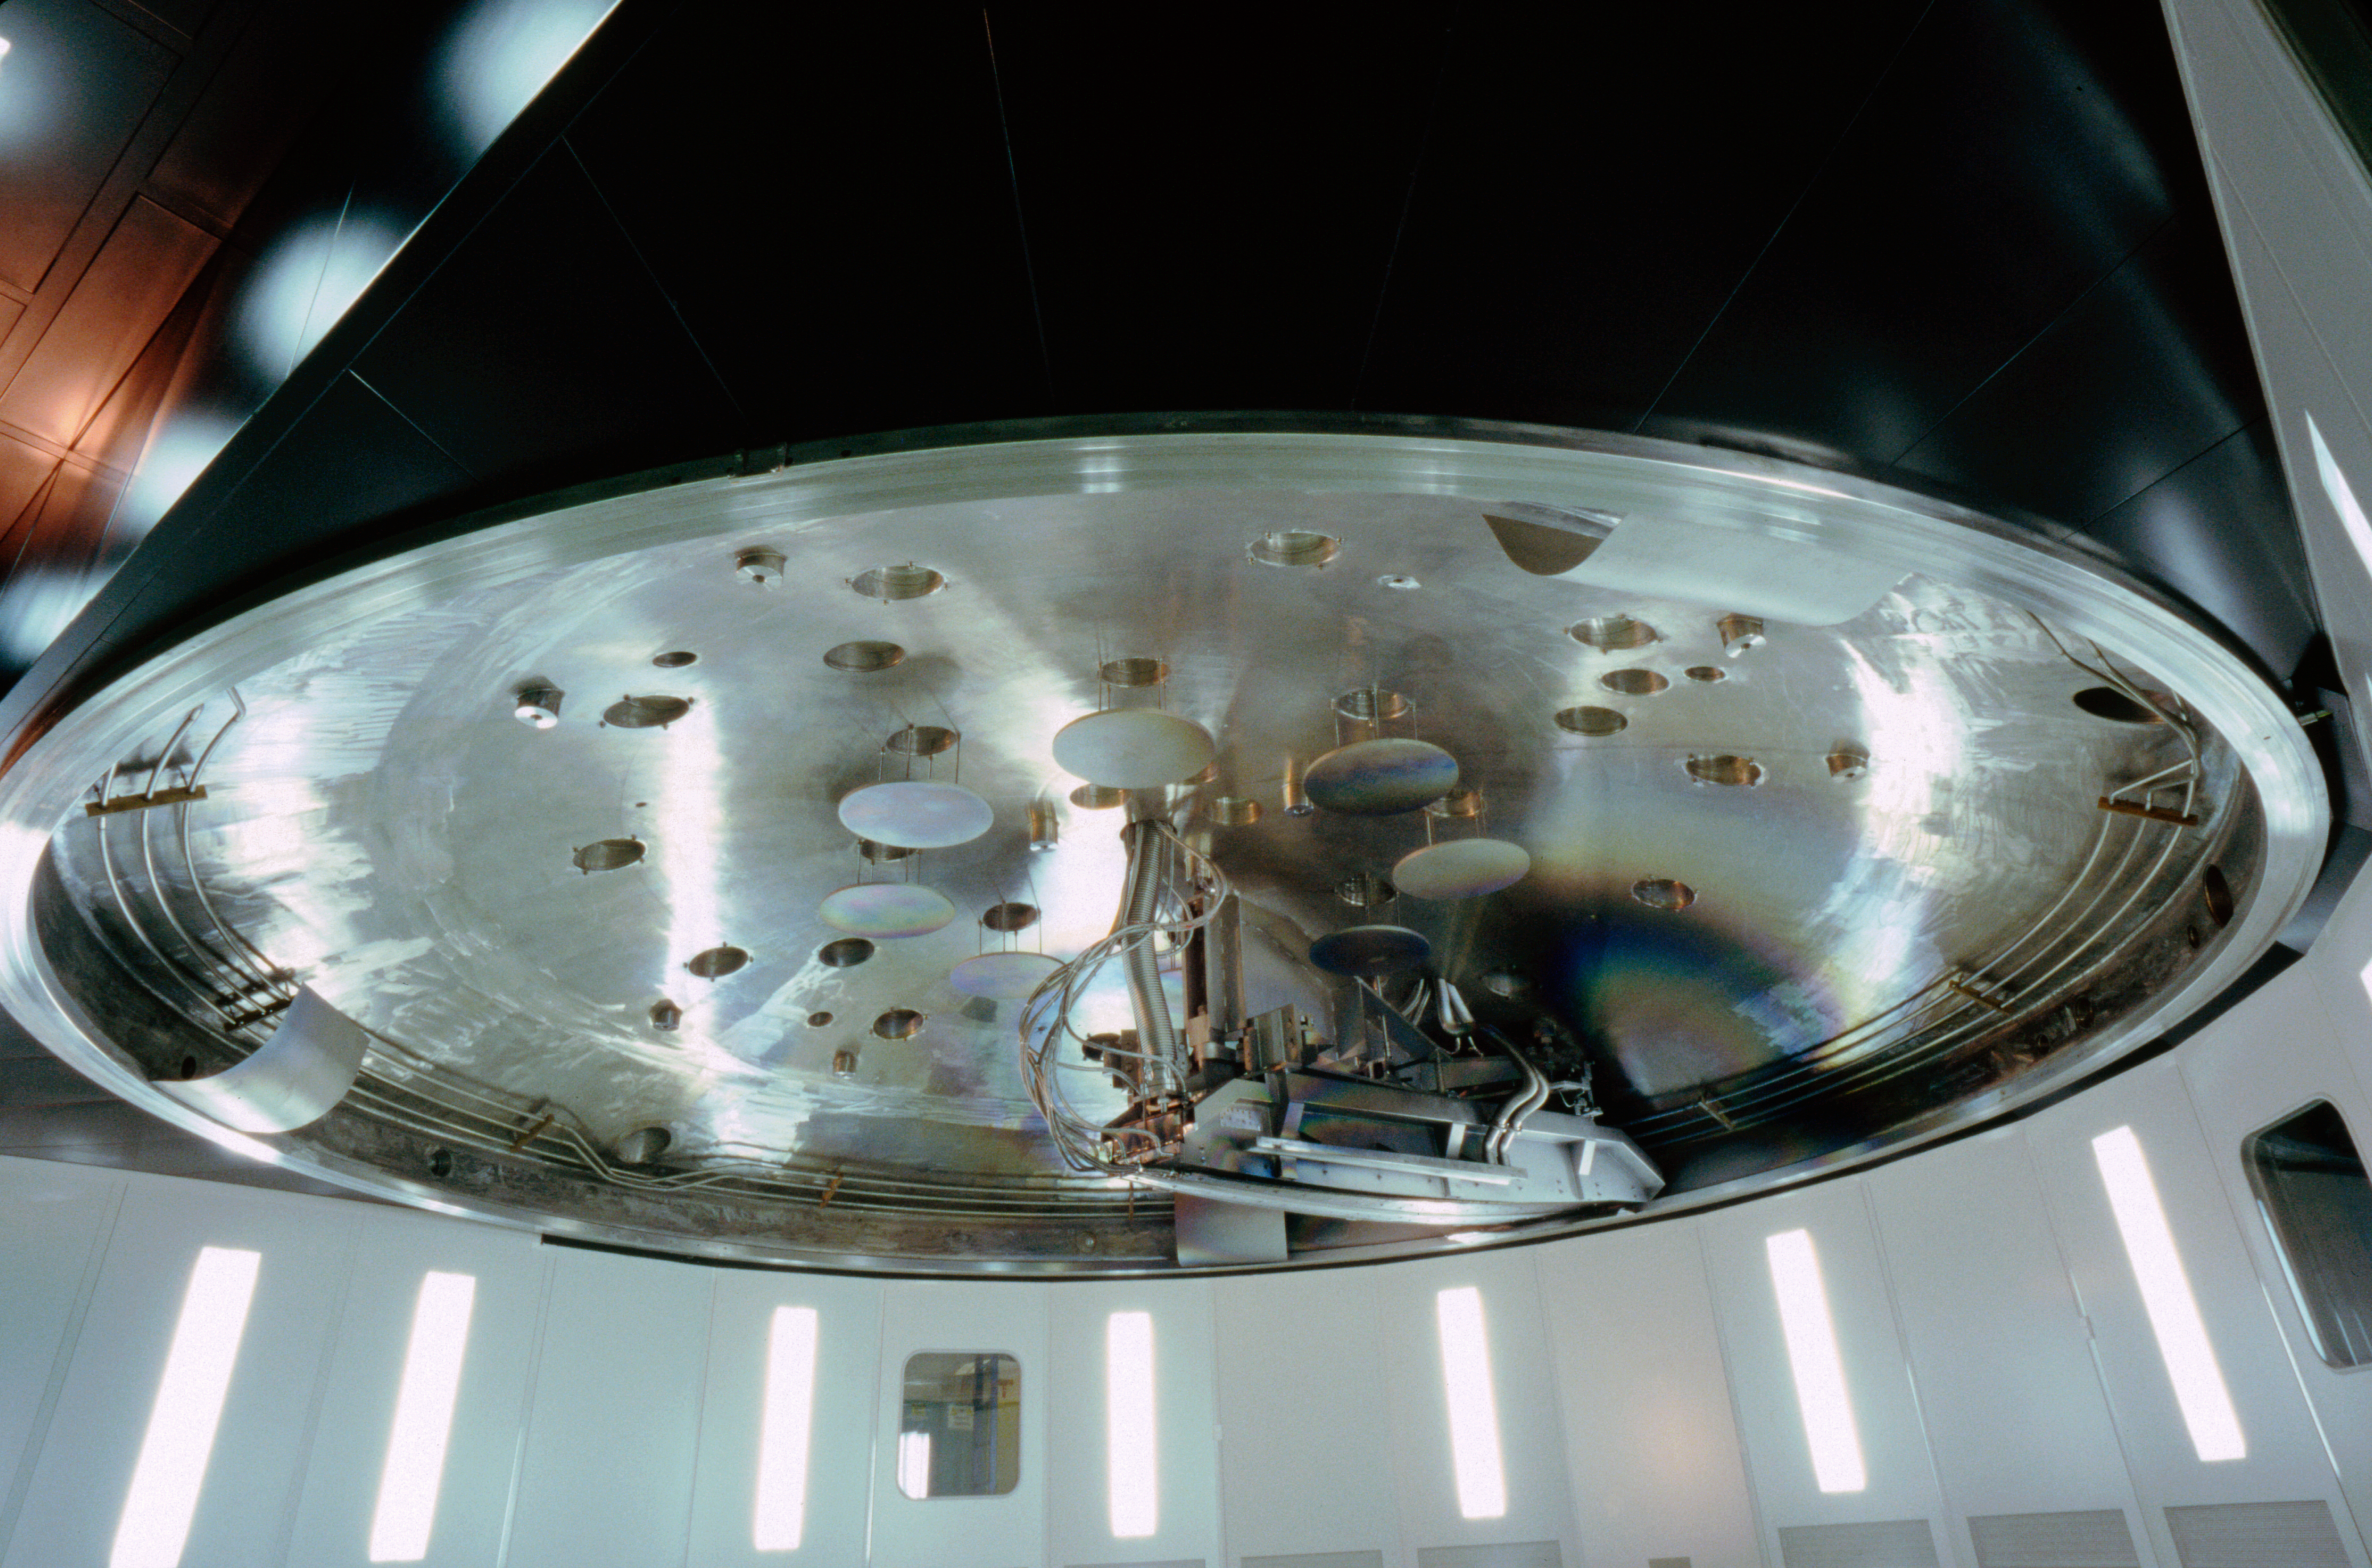

VLT mirror coating plant

This is the coating plant for the mirrors of the VLT as seen from below in December 2000.

Credit: ESO